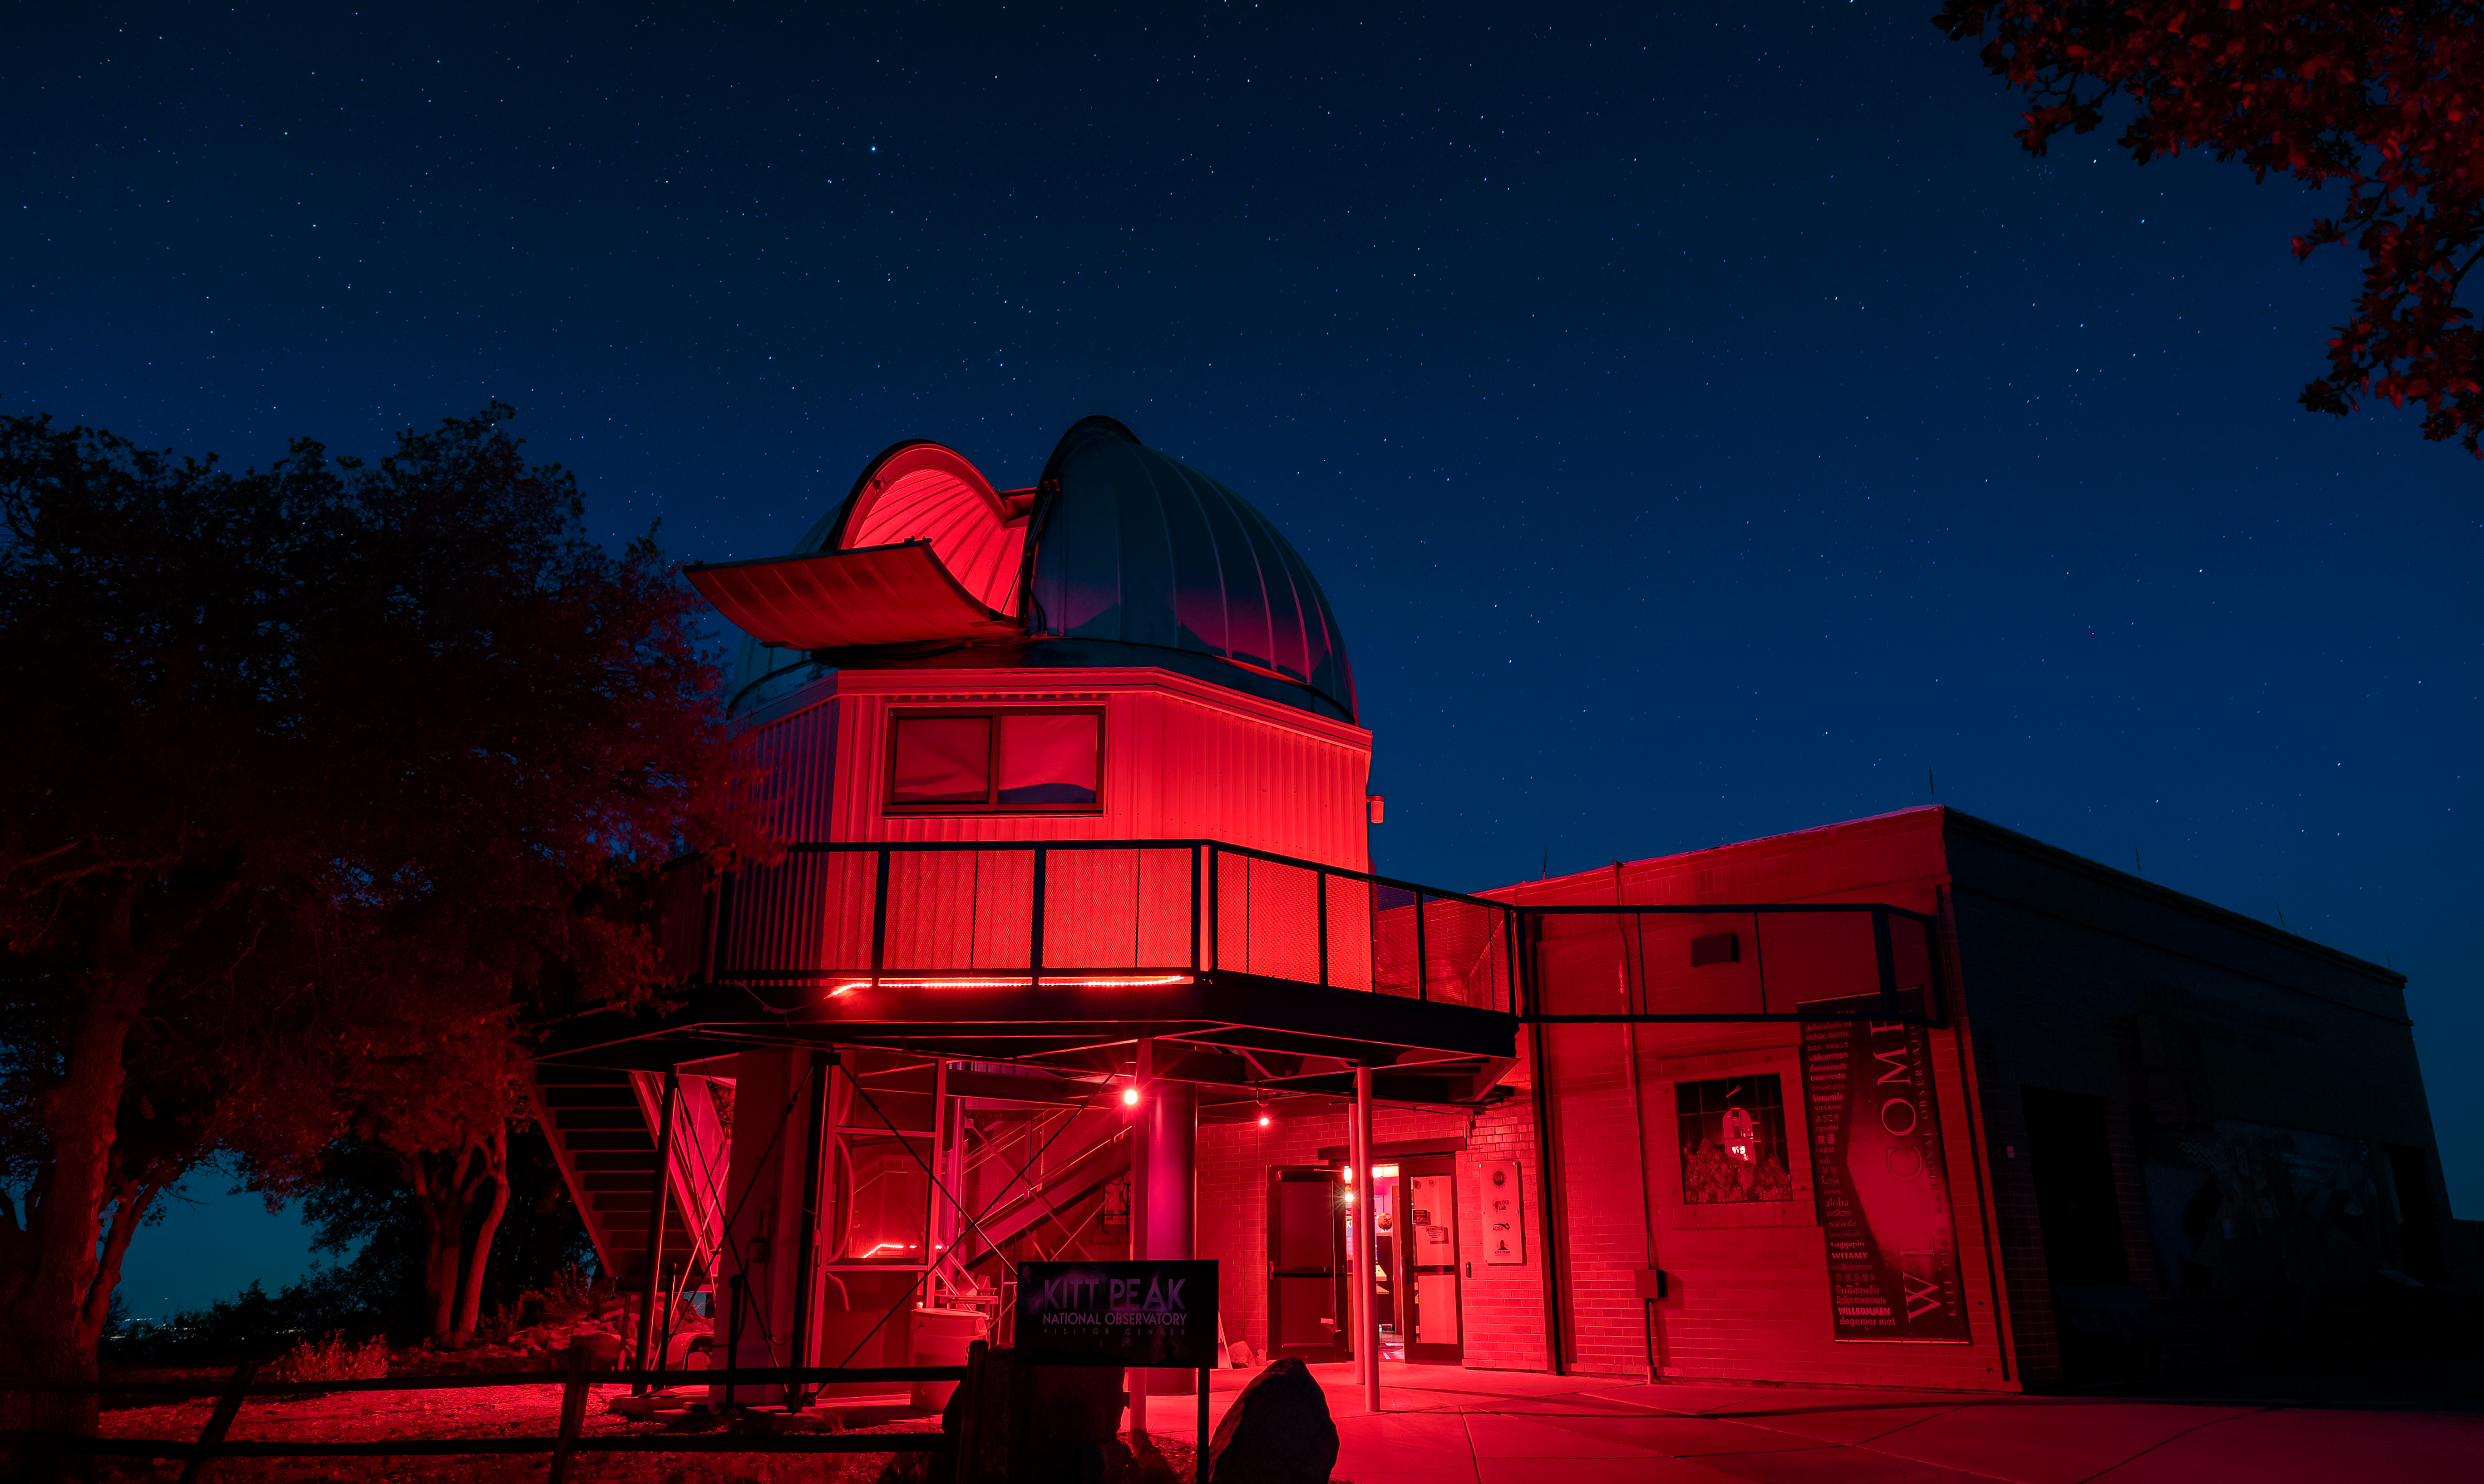

Open Dome at the Visitor Center

An exterior view of the open Kitt Peak Visitor Center dome, where guests can observe the night sky using the Visitor Center 0.6-meter Shreve Telescope. The KPVC is lit with red lights that help guide the way in the dark while preserving night vision on the mountain.

Credit: KPNO/NOIRLab/AURA/NSF/P. Marenfeld